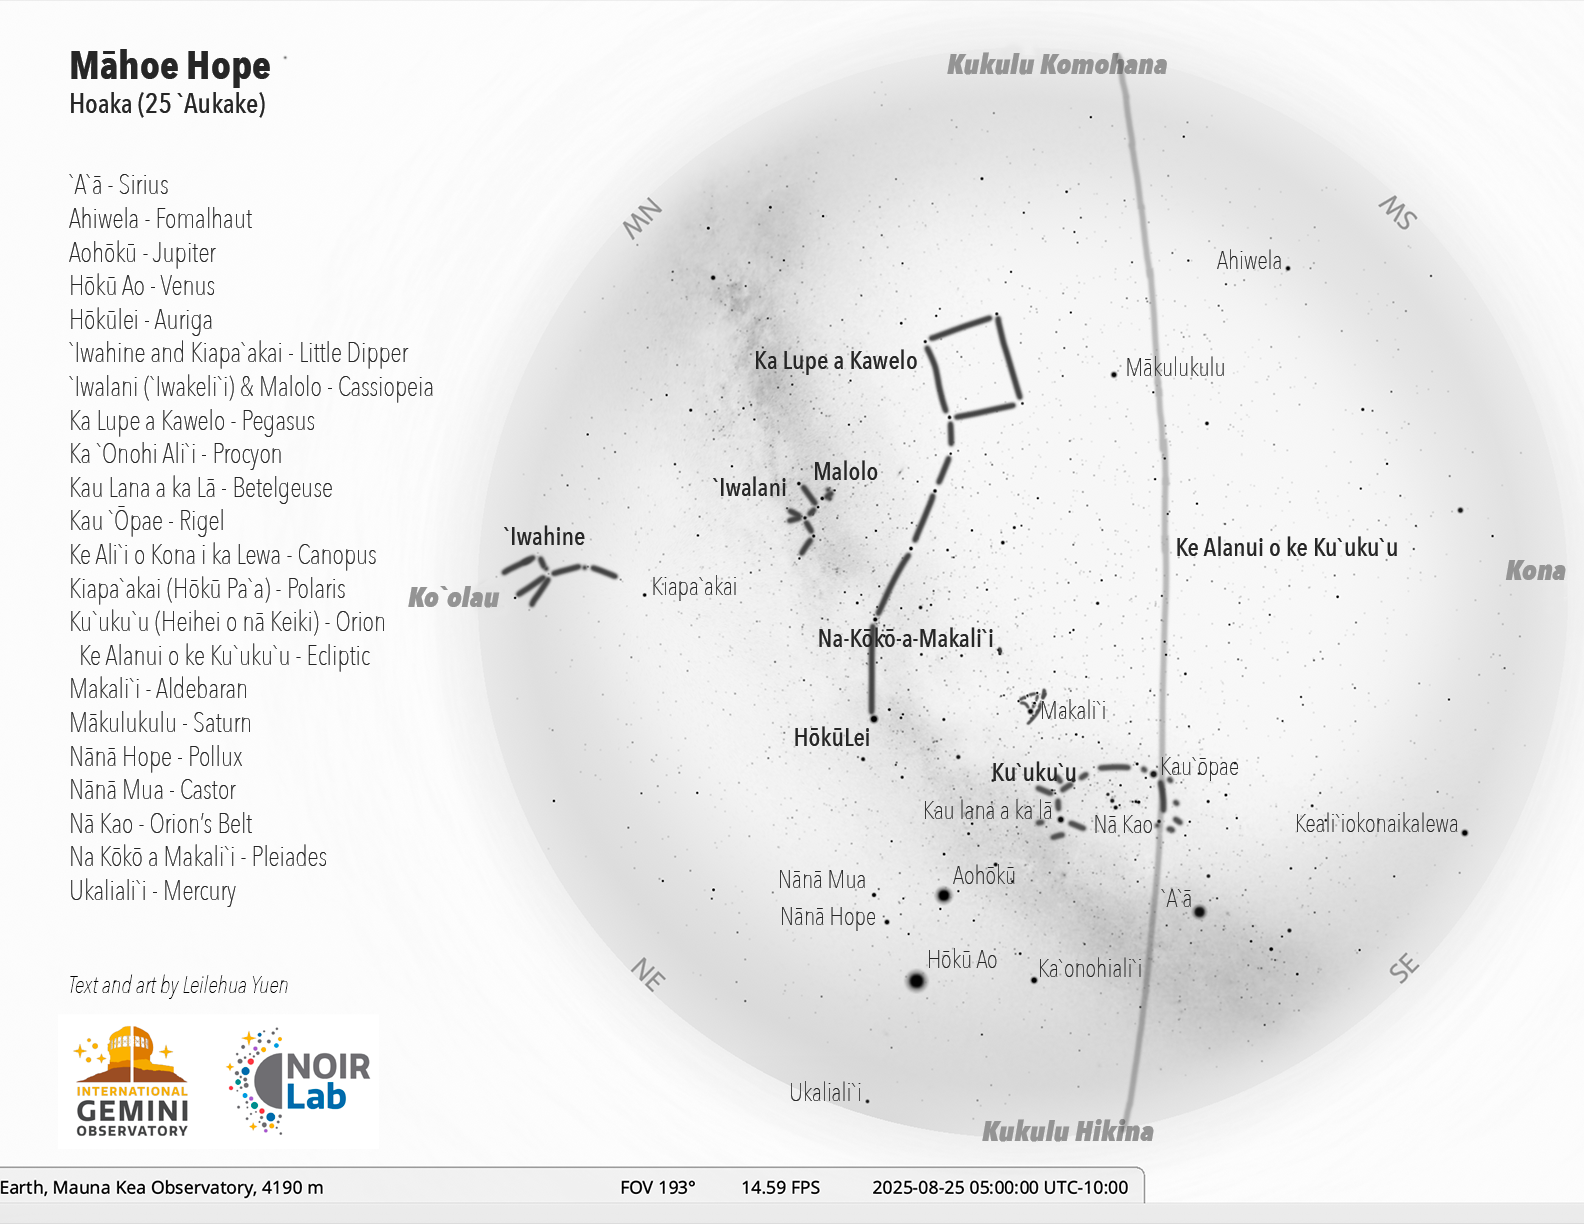

The Hawaiian sky at 5:00 a.m. HST on 25 August for the start of the lunar month of Māhoe Hope (24 August – 21 September)

Credit: NOIRLab/NSF/AURA/L. Yuen